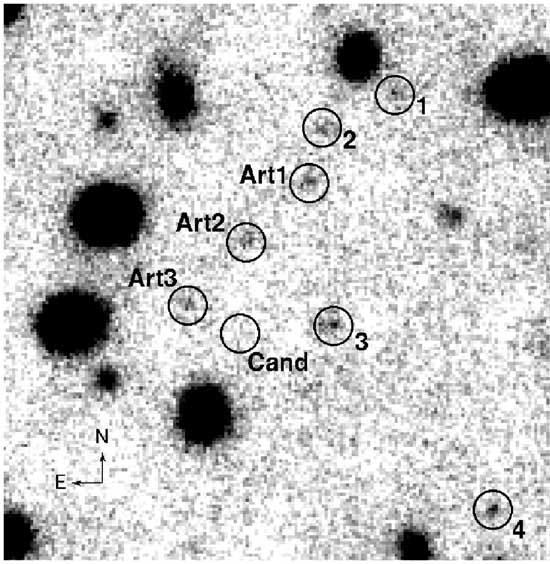

Gemini/NIRI H-band image

Same Gemini image as in geminiann04015a (left panel), this time with positions of four other sources near the candidate object with HAB ~ 25. These are barely visible or undetected in the VLT data shown in Figure 1 (right panel). In addition, the objects labeled “Art” are artificial sources with HAB = 25.0. The three artificial sources were used to assess the detectability of objects with this brightness in the NIRI image.

Credit: International Gemini Observatory/NOIRLab/NSF/AURA